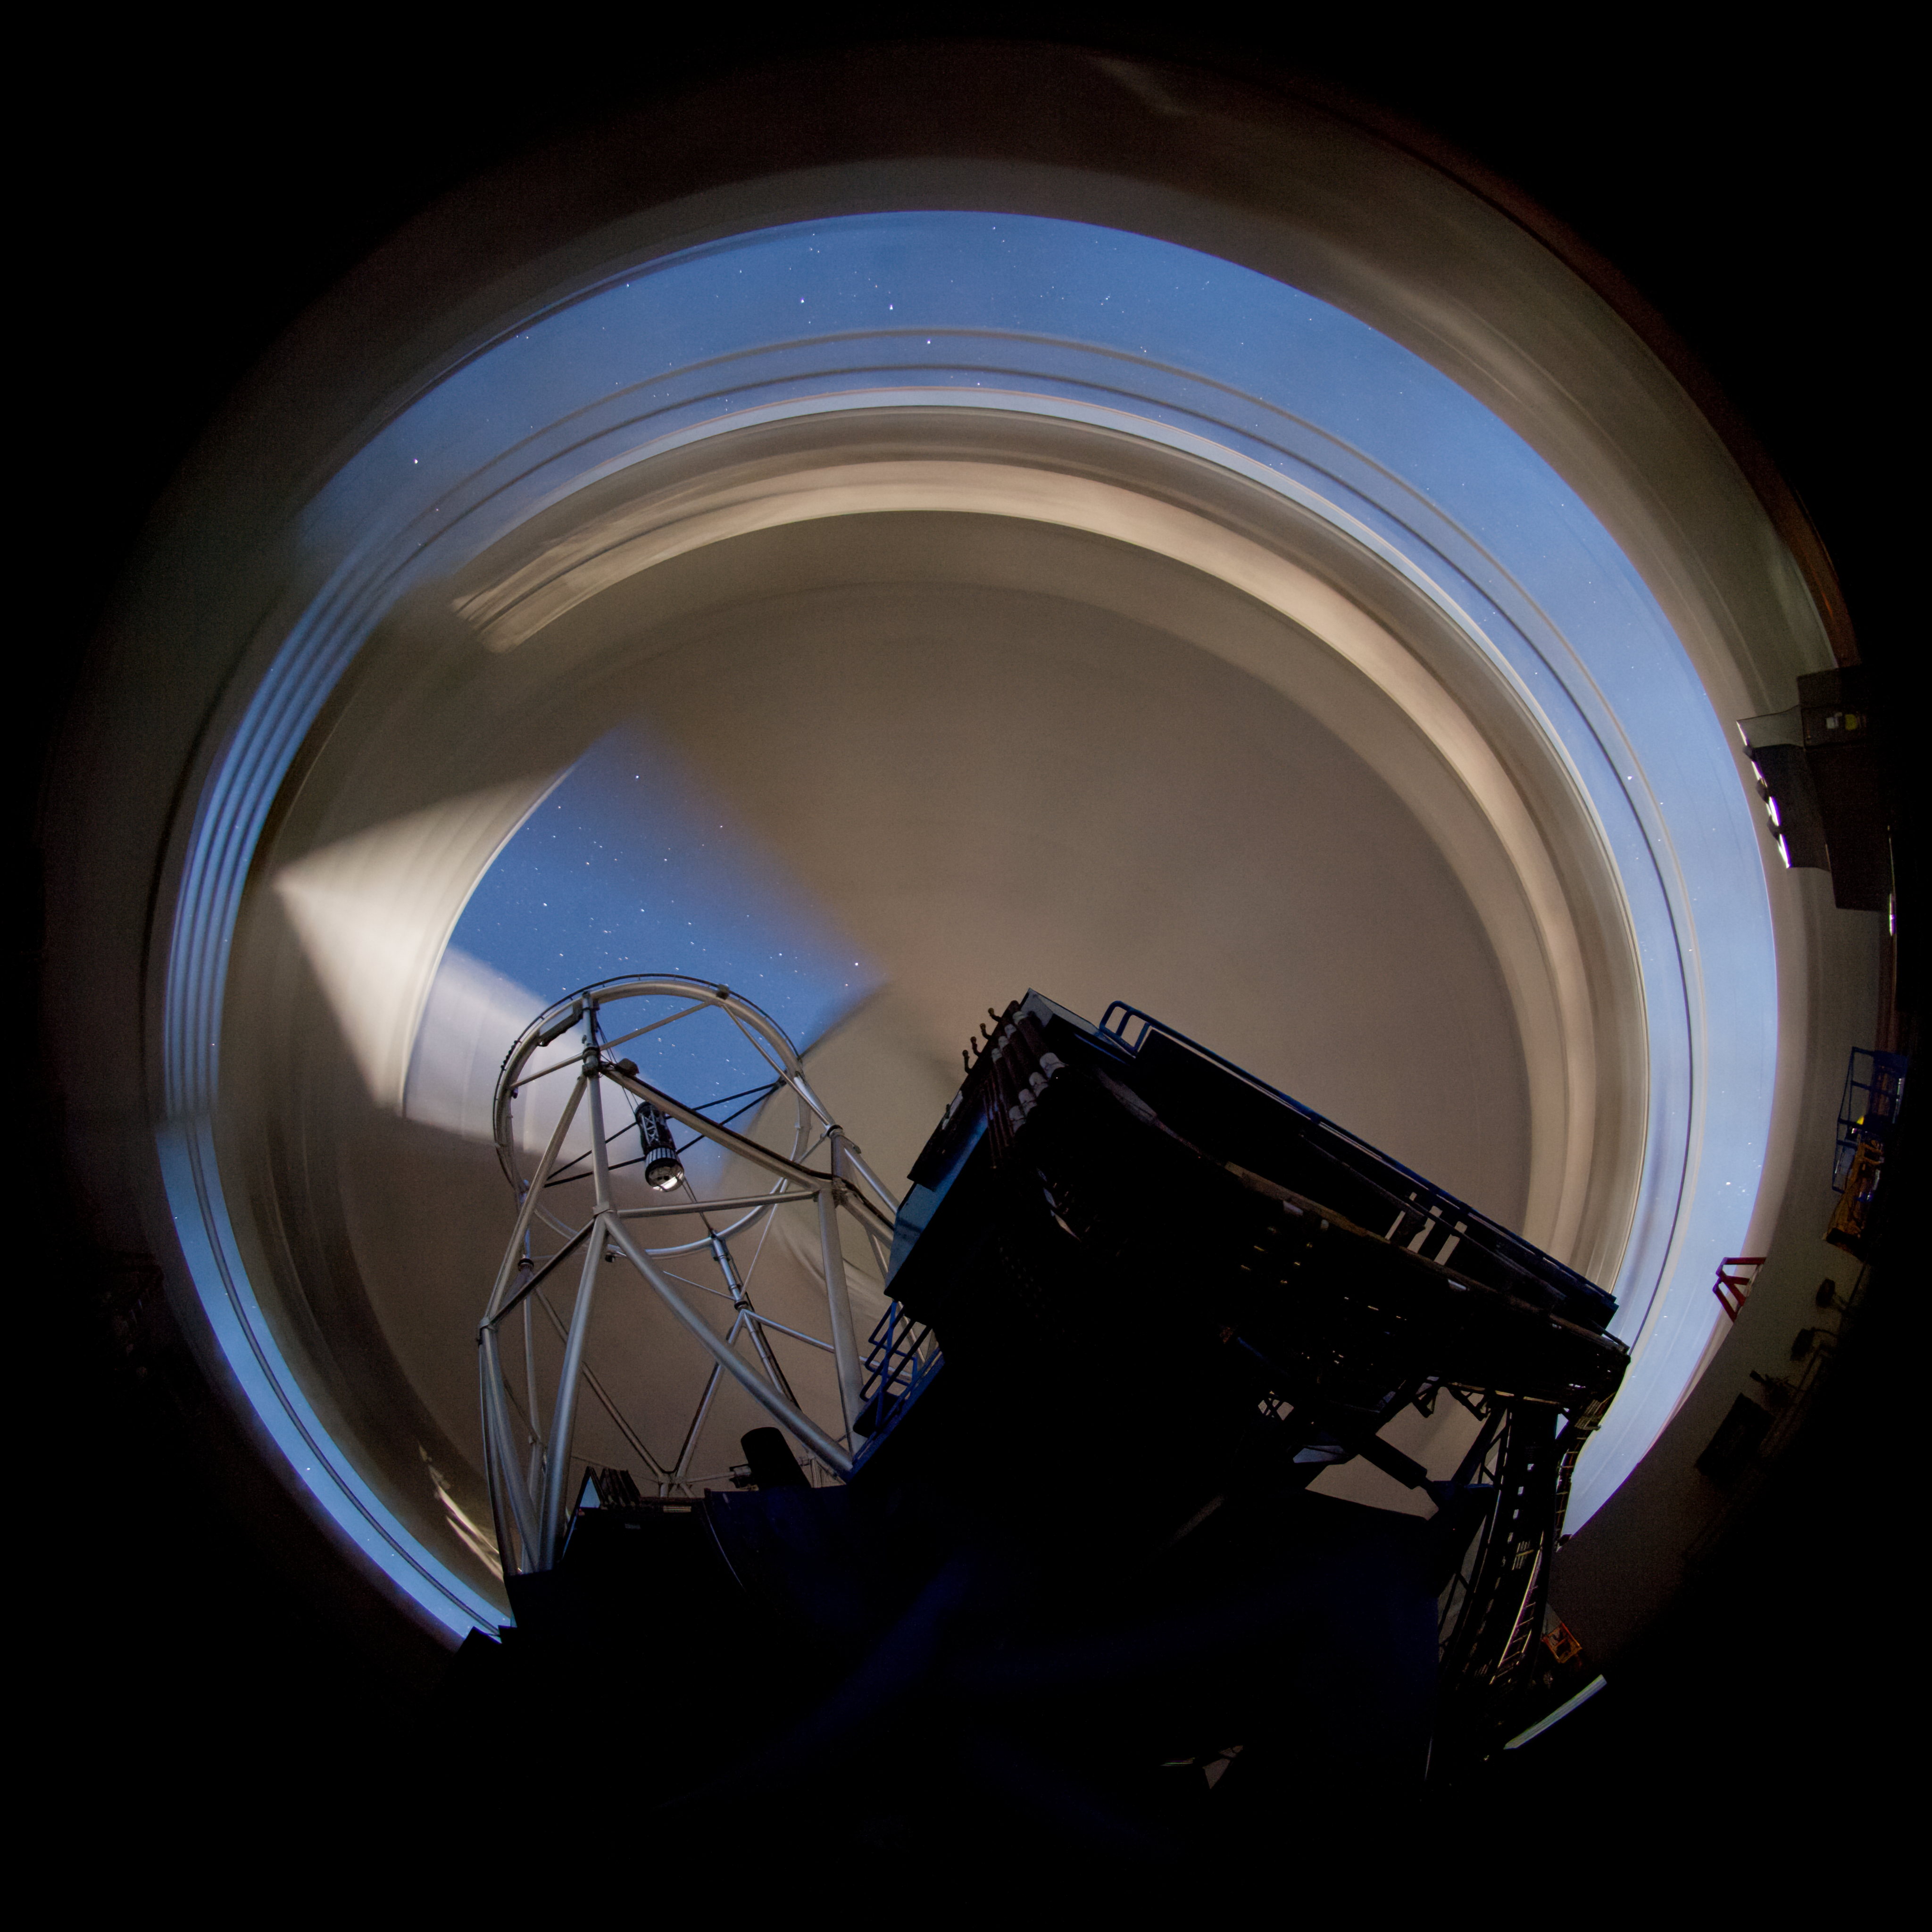

Inside Gemini North Dome

The motion of the Gemini dome blurs the background for the stationary telescope.

Credit: International Gemini Observatory/NOIRLab/NSF/AURA